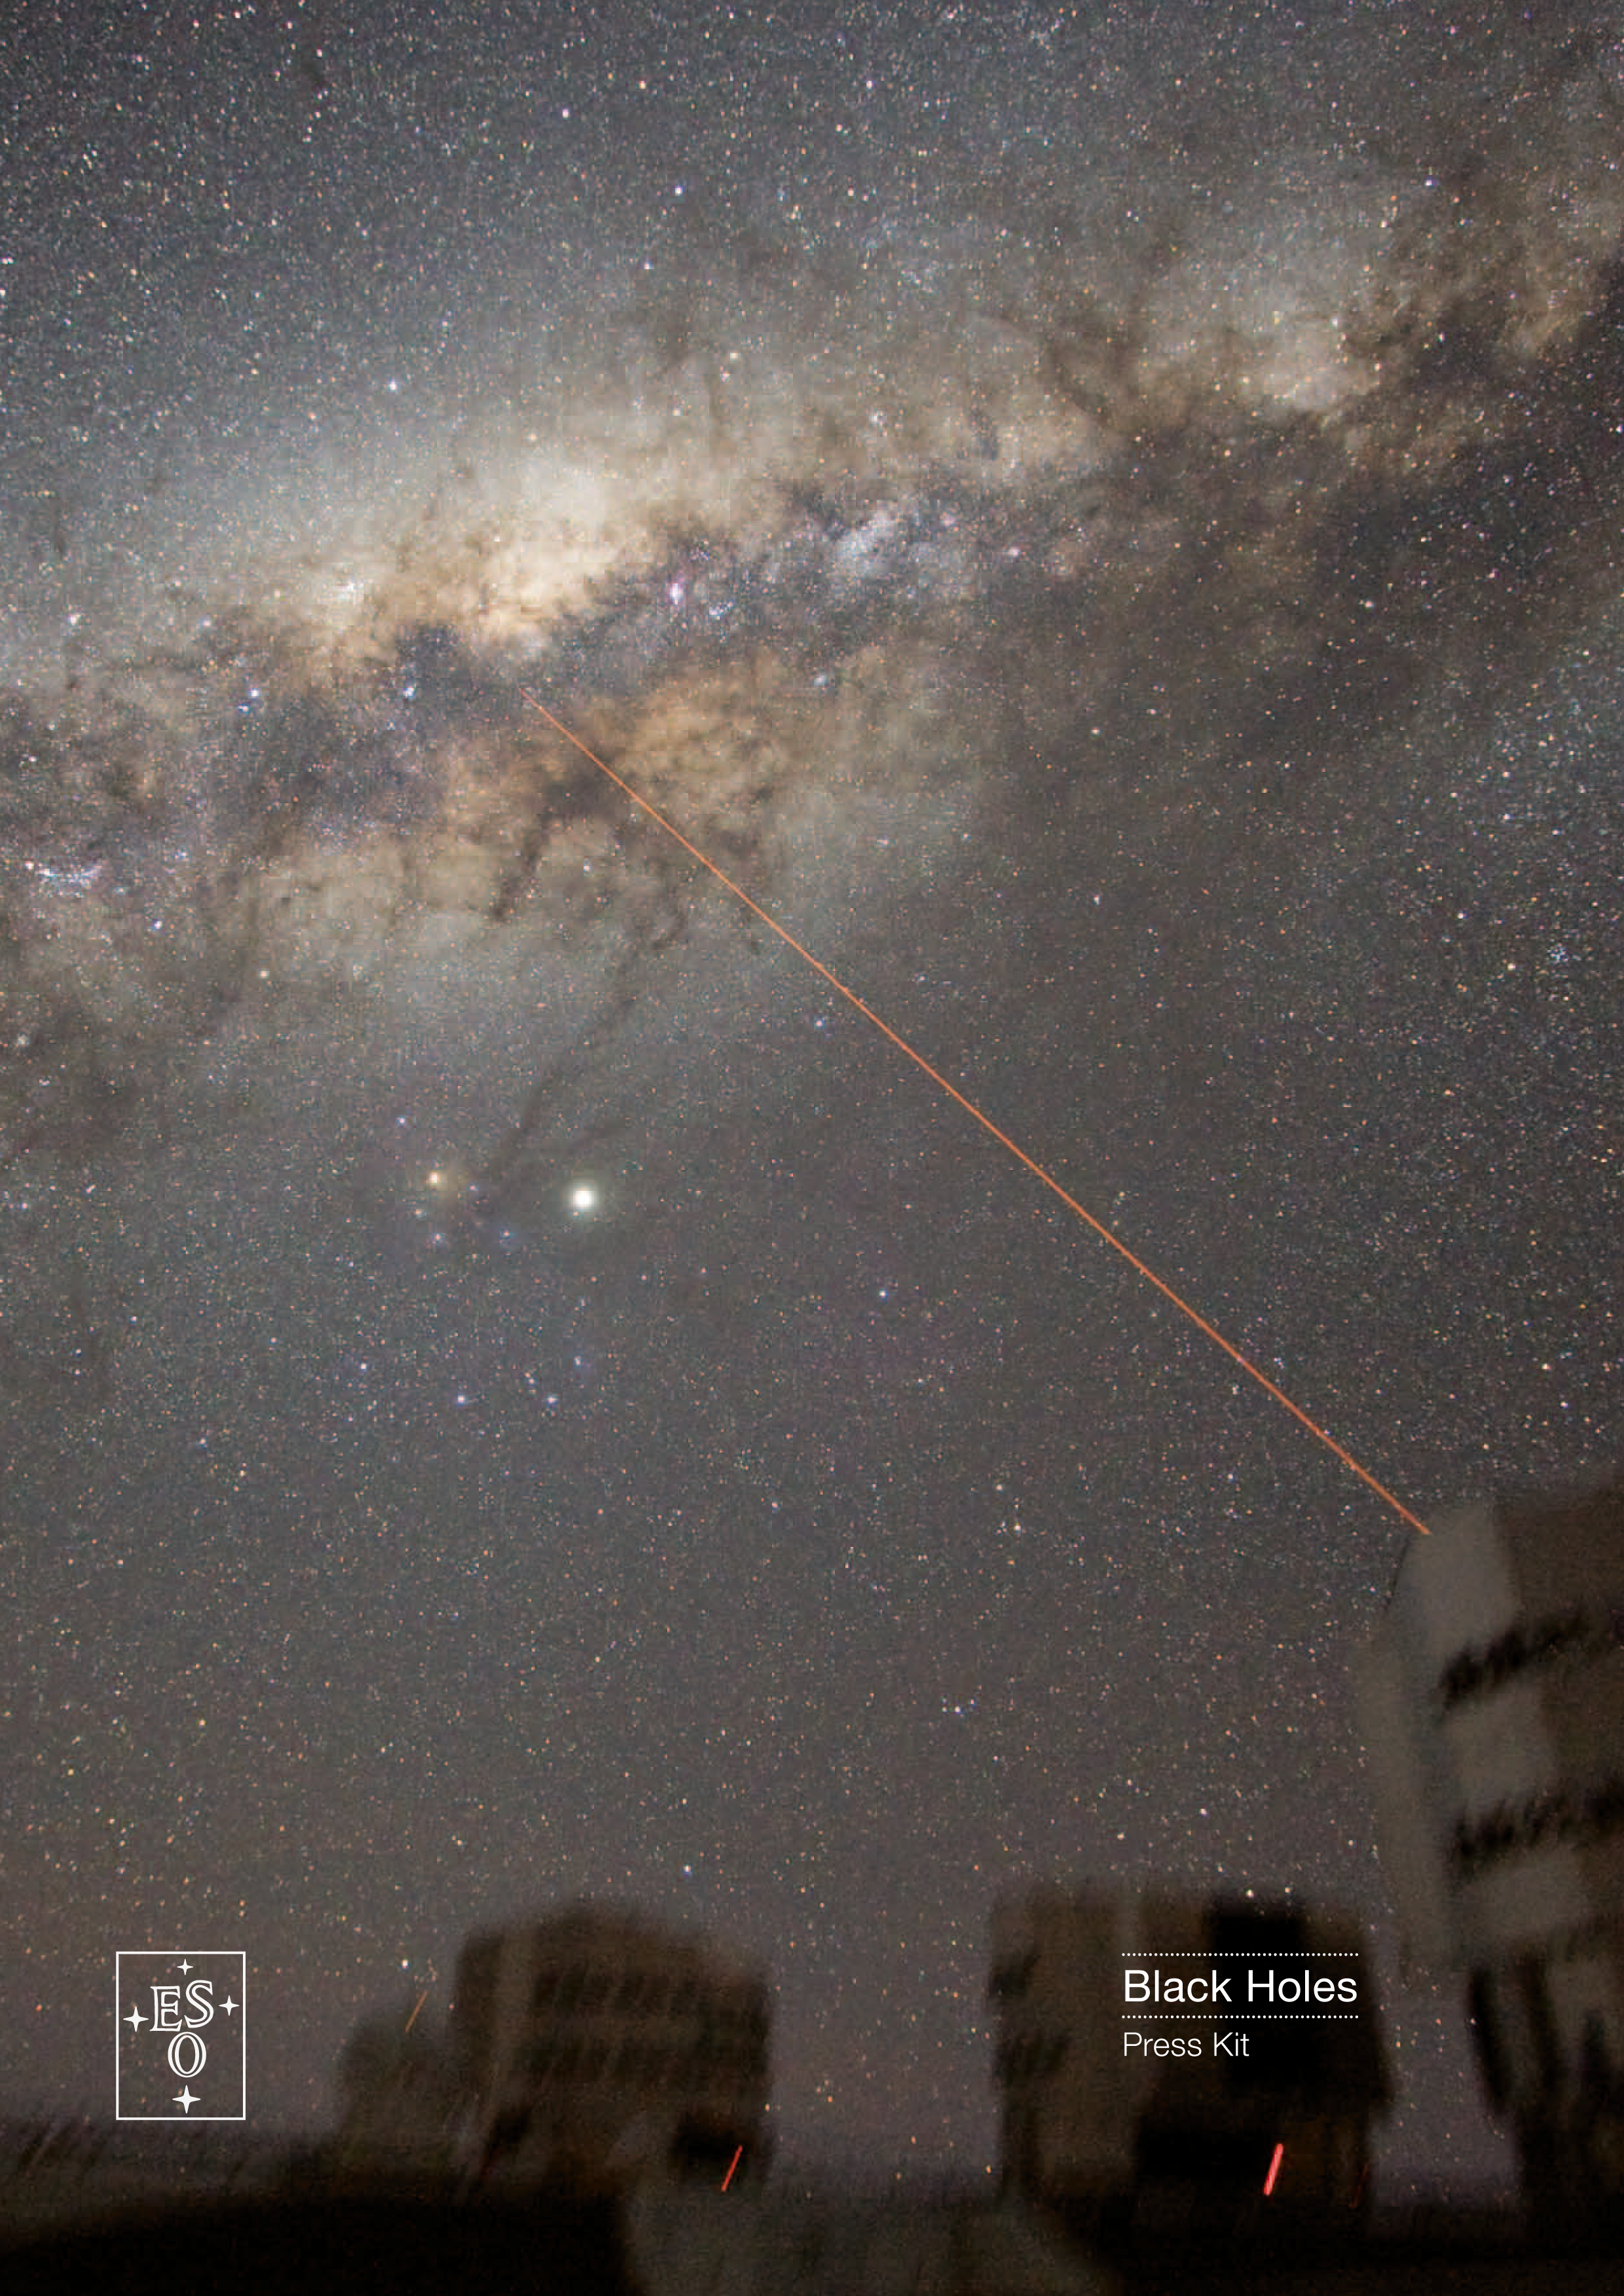

Cover of Black Holes press kit

Credit: ESO